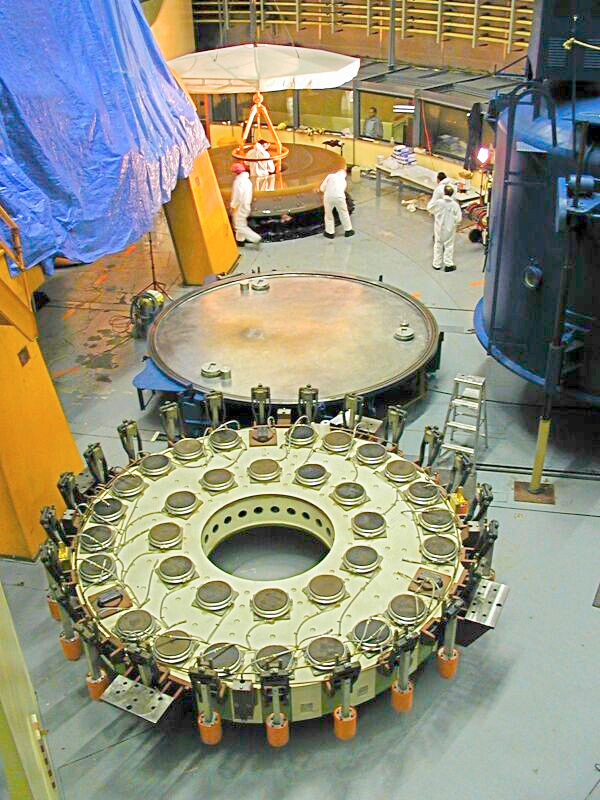

A dismantled 4-meter telescope.

The dismantled Blanco 4-meter telescope at the Cerro Tololo Interamerican Observatory. In the foreground is the mirror cell, with the edge supports around the edge and two circles of active optics supports within. At the rear, the primary mirror, freshly stripped of its aluminum coating, is being prepared for lifting onto the bottom of the re-aluminization chamber visible in the middle of the picture. For more details, see the December 2002 NOAO Newsletter (currently only available in PDF format).

Credit: NOIRLab/NSF/AURA